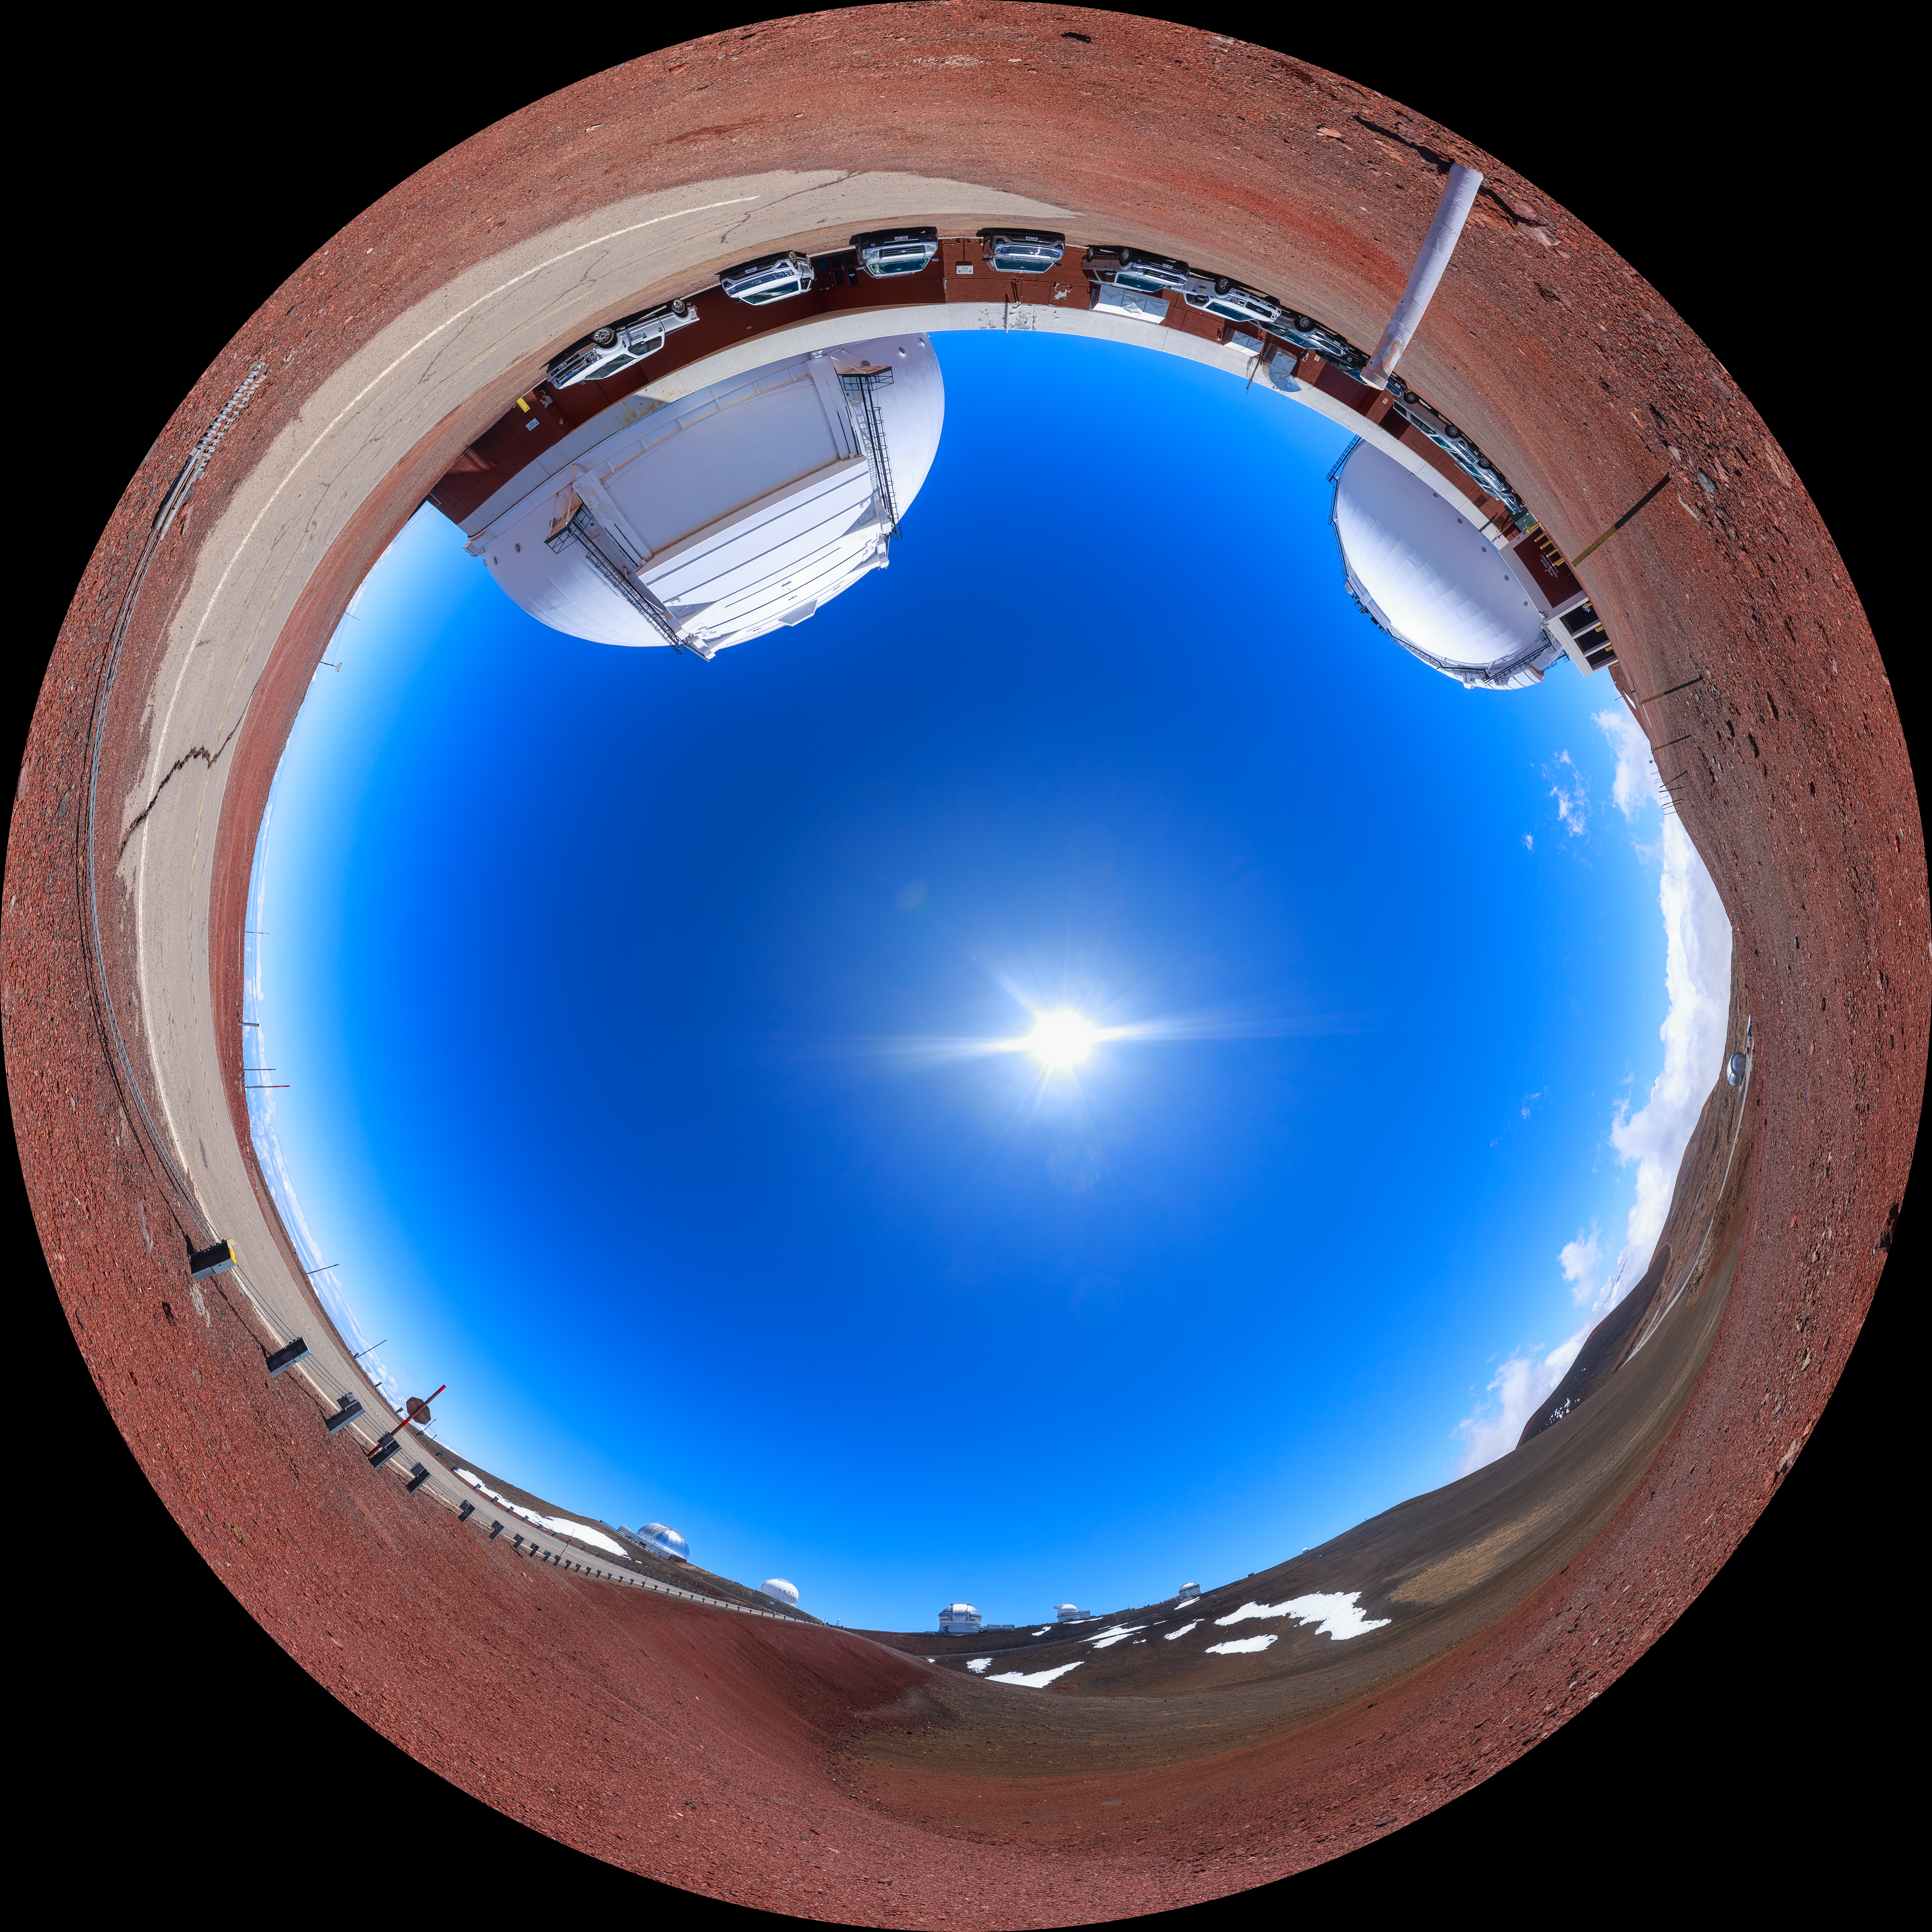

Gemini North Maunakea Fulldome

A fisheye view of the Gemini North telescope, part of the International Gemini Observatory, a program of NSF NOIRLab.

Credit: NOIRLab/AURA/NSF/P. Horálek